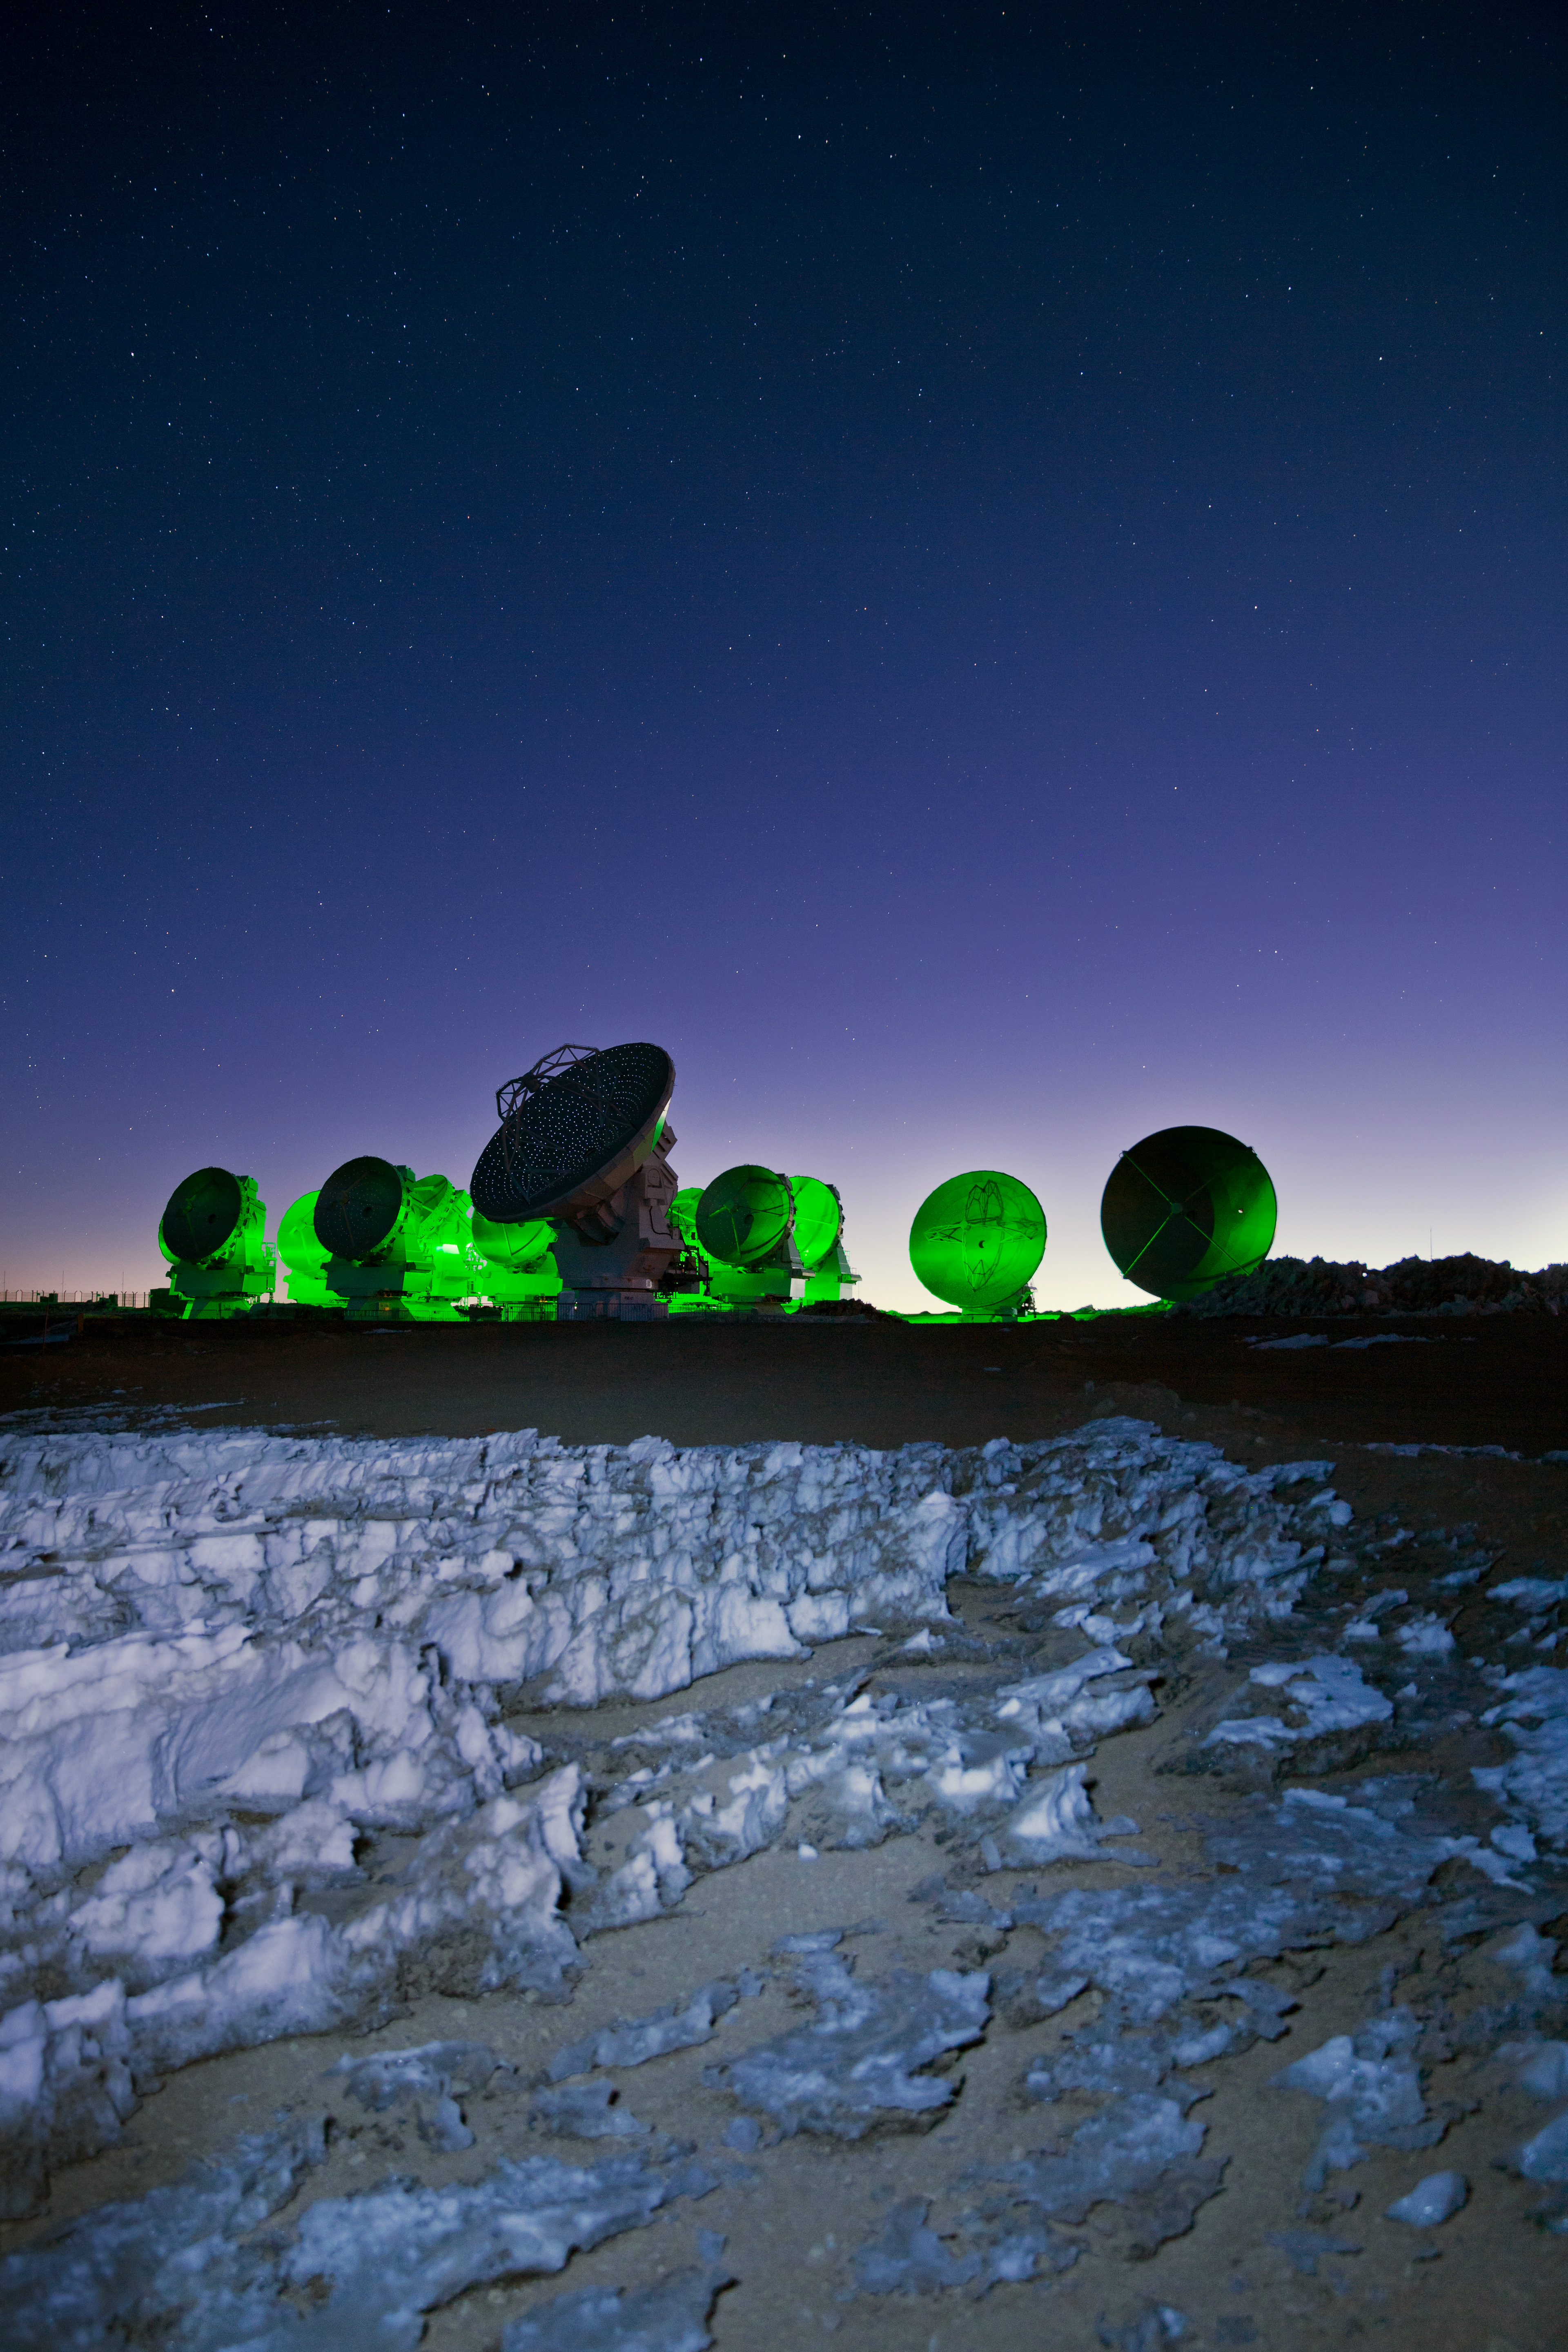

Green and blue

Sitting amongst the alien landscape of the harsh Atacama, the antennas of the Large Millimeter/submillimeter Array (ALMA) look eerily otherworldly in this ESO Picture of the Week as they are bathed in a neon green light.

This light is actually an in-built function of ALMA, not evidence of alien activity! The array’s antennas have a flashing green light that blinks periodically whilst the antennas are in operation, and does not disturb the radio-wavelength observations. This light is not usually quite so visible — this picture was captured using a 10-second exposure, during which time a green flash occurred and spread throughout the image, creating a stark contrast between the neon green of the antennas and the deep blue of the night sky.

Jagged ice formations known as penitentes can be seen in the foreground. These form at high altitudes where the low pressure and cold temperatures cause an unusual freezing and melting cycle. Penitentes form in a wide range of sizes, from a couple of centimetres up to around five metres. The ones in this picture are fairly small, measuring less than a metre.

Credit: ESO/S. Fandango